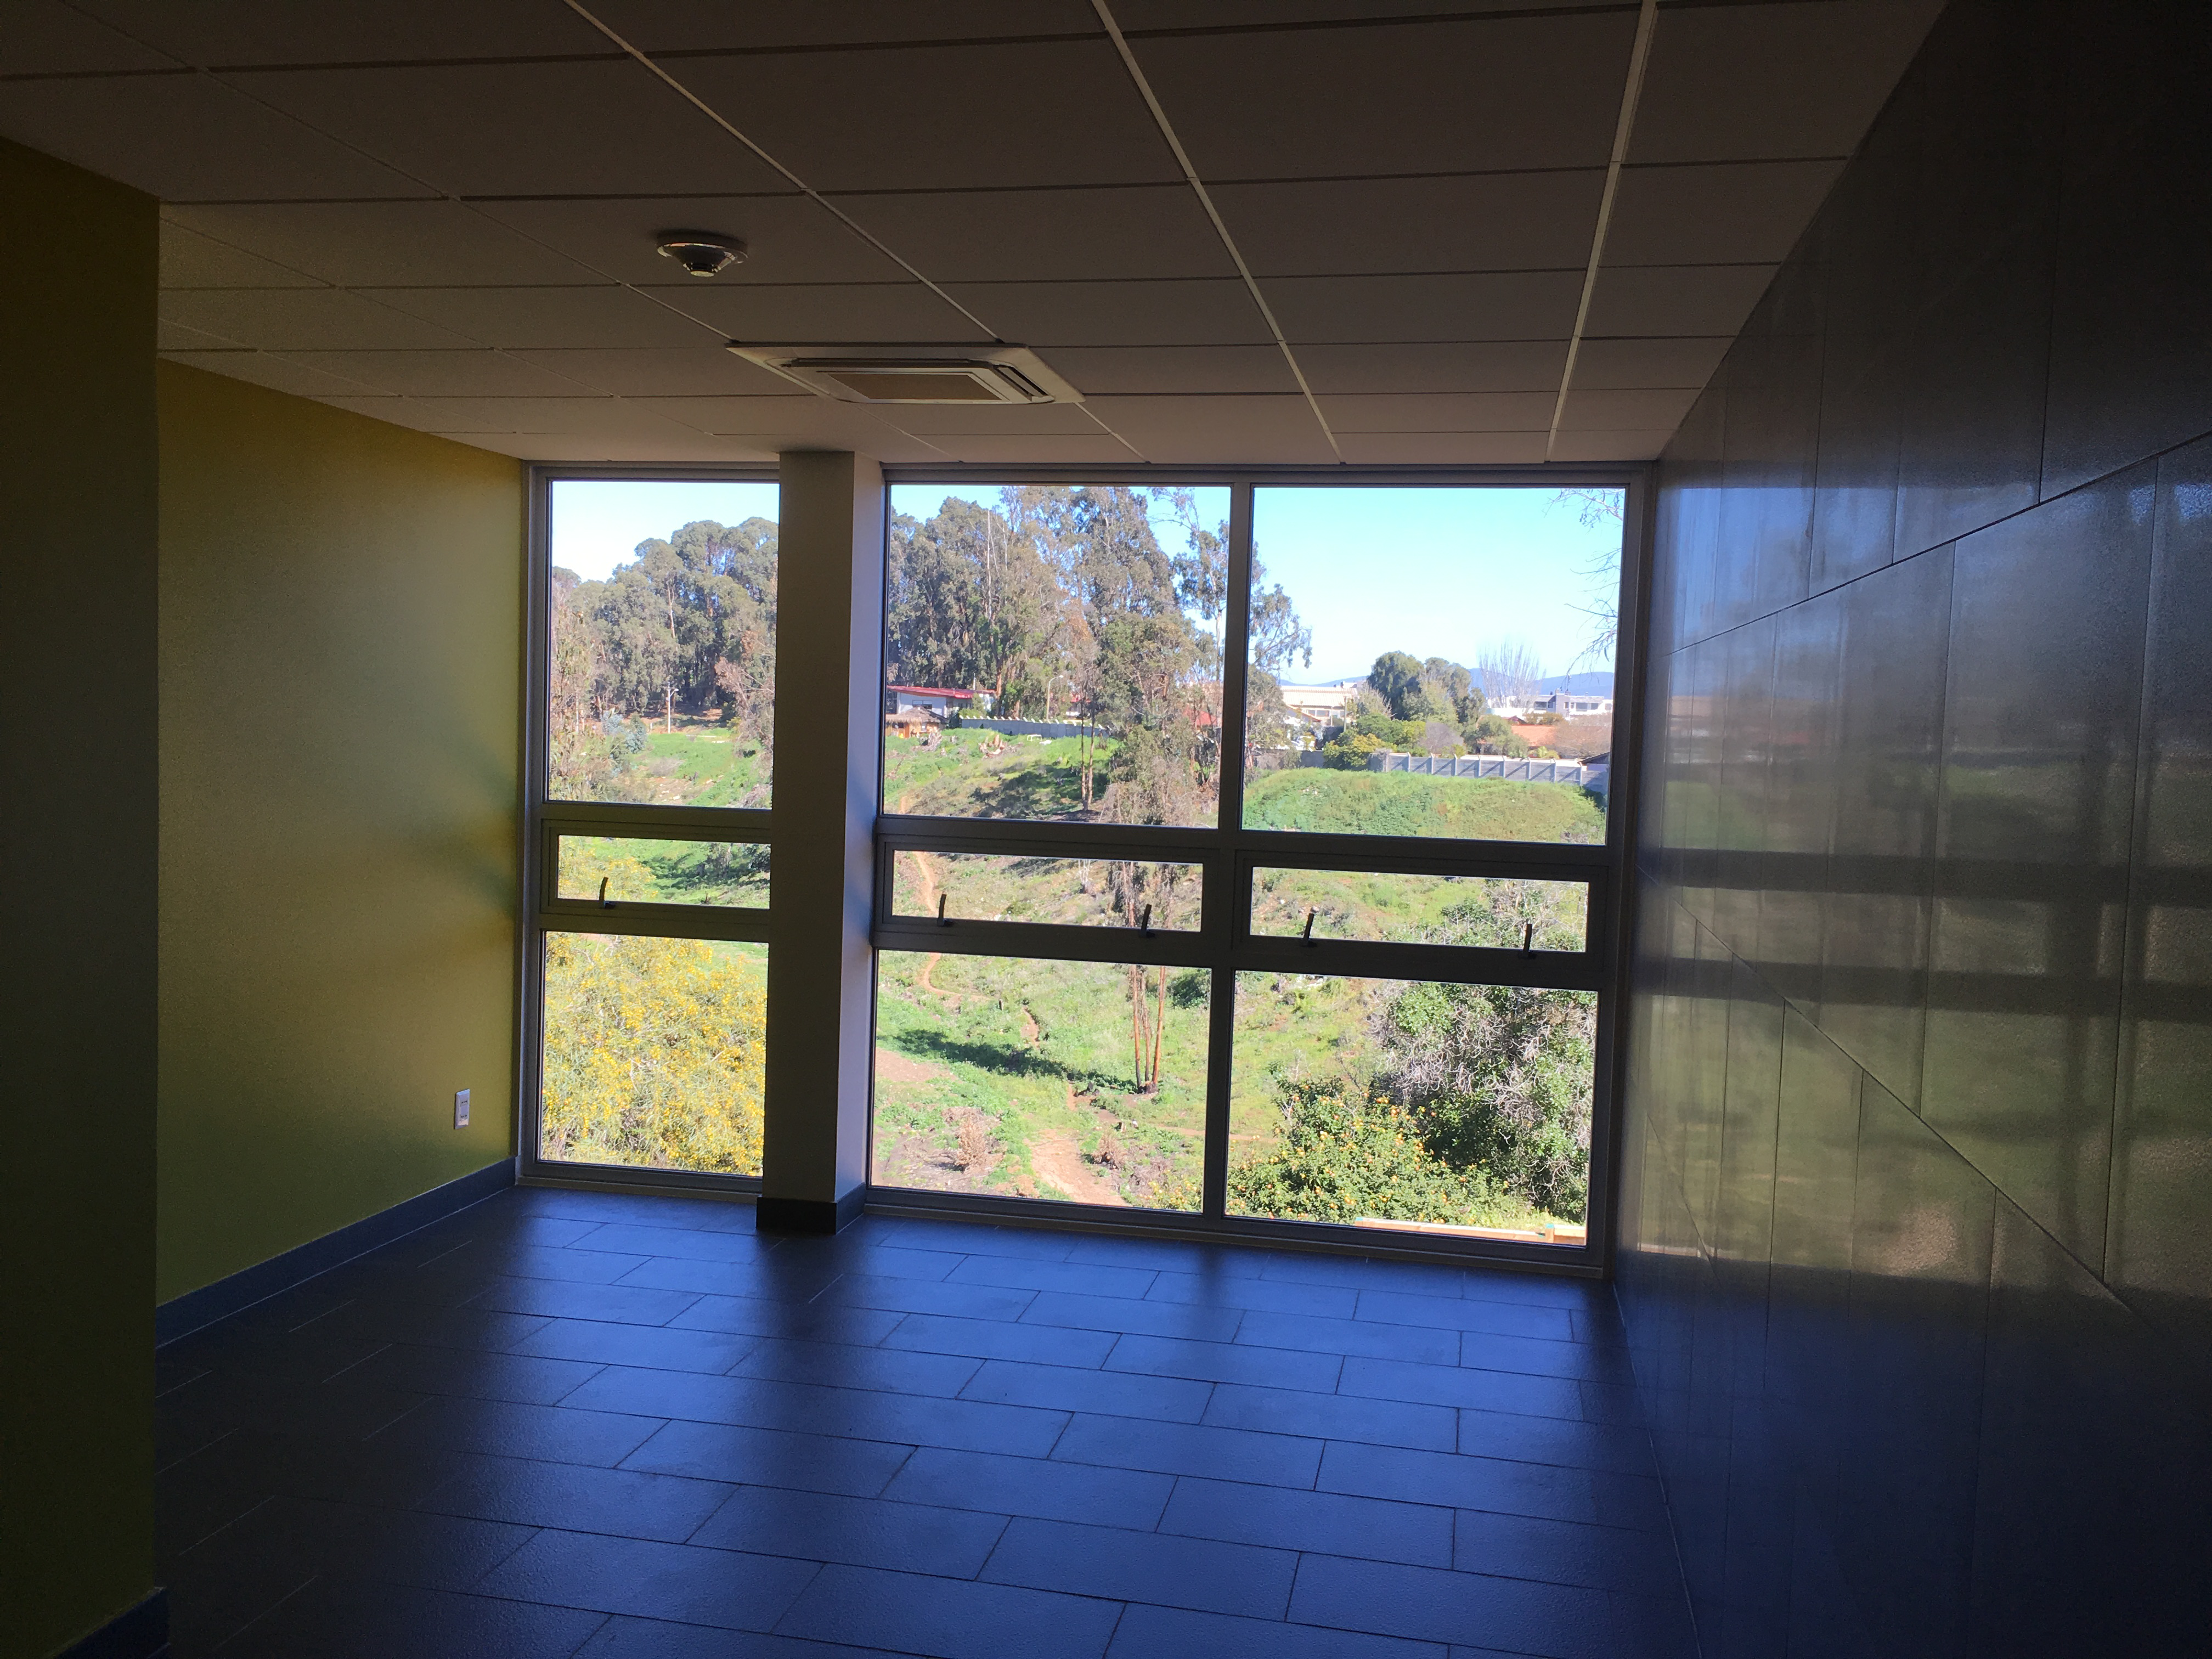

Renovation Progress

Credit: Vera C. Rubin Observatory/ NOIRLab/ NSF/ AURA